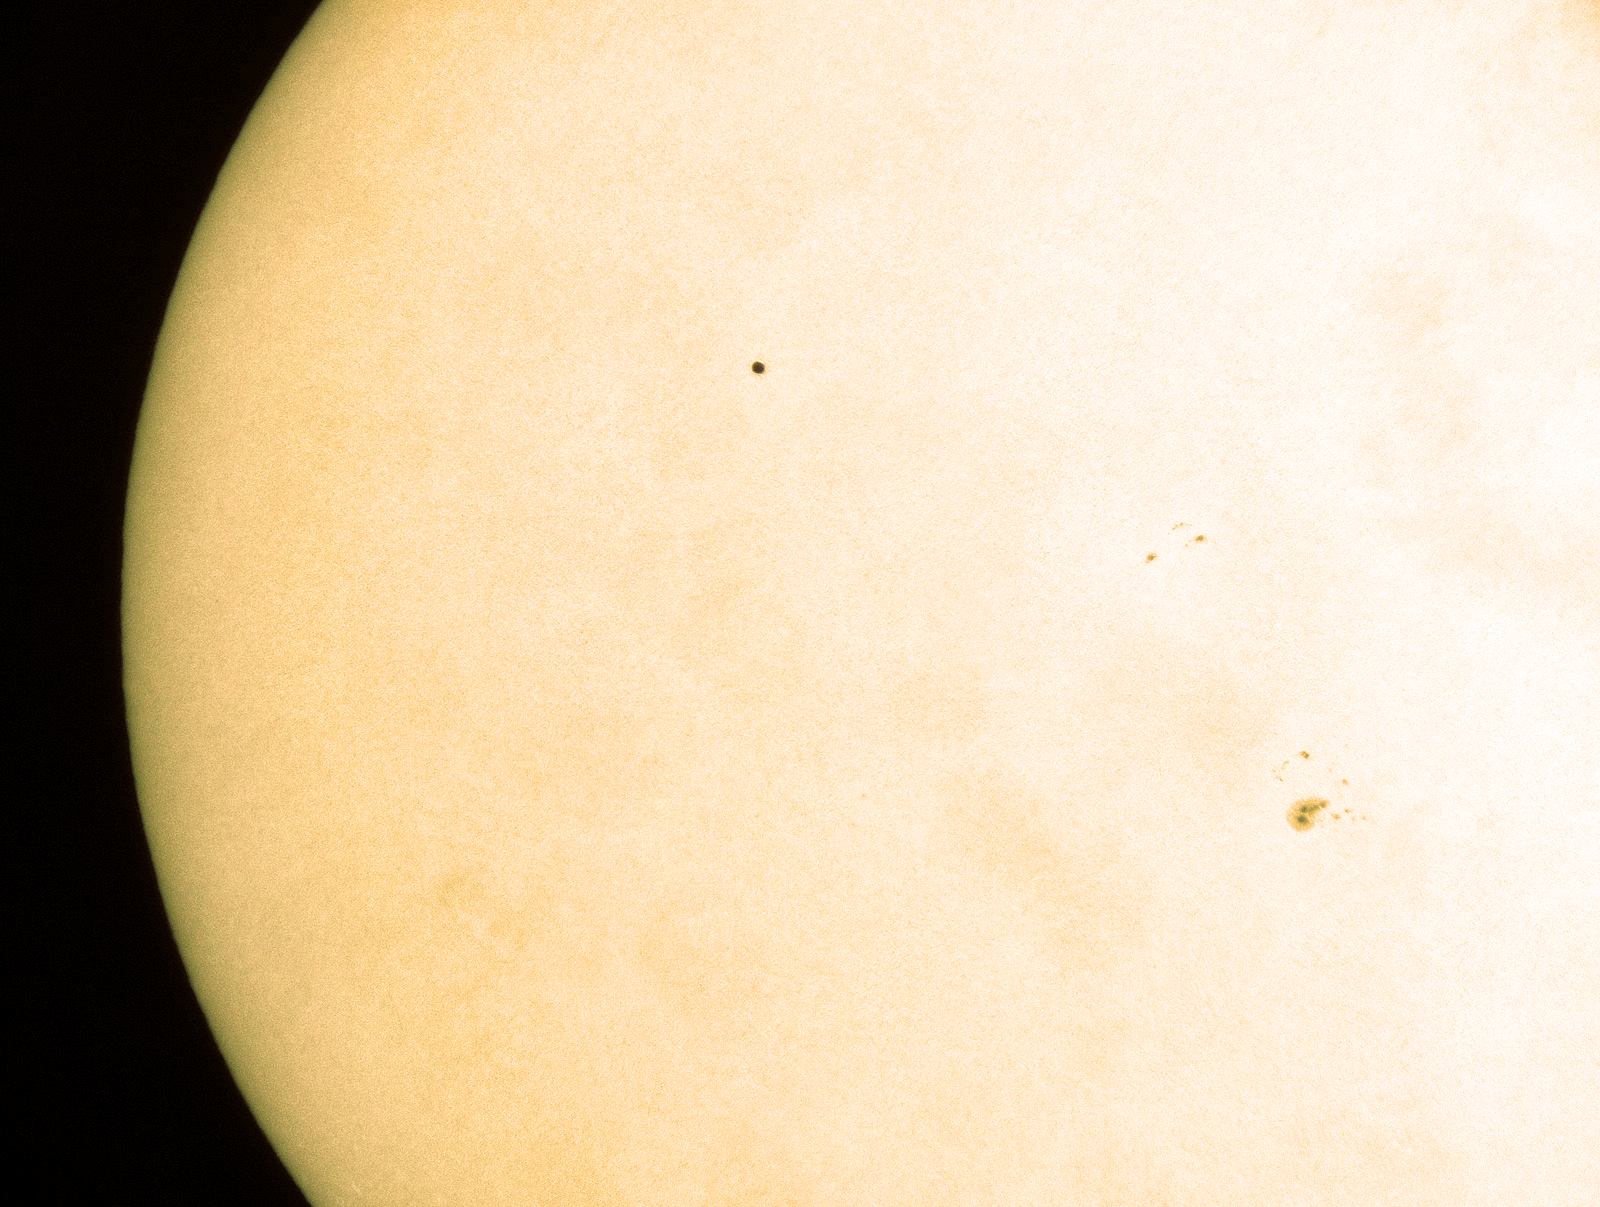

Mercury's travels

Occurring once every few years, a Mercury transit happens when the tiny planet passes in front of the Sun, blocking a small amount of light from reaching us. The almost flawless yellow surface of the Sun is blemished only by the black dot of the planet itself, and some sunspots to the bottom-right. After another transit in 2019, there will be a long wait until the next, in 2032.

Credit: G. Hudepohl/ESO